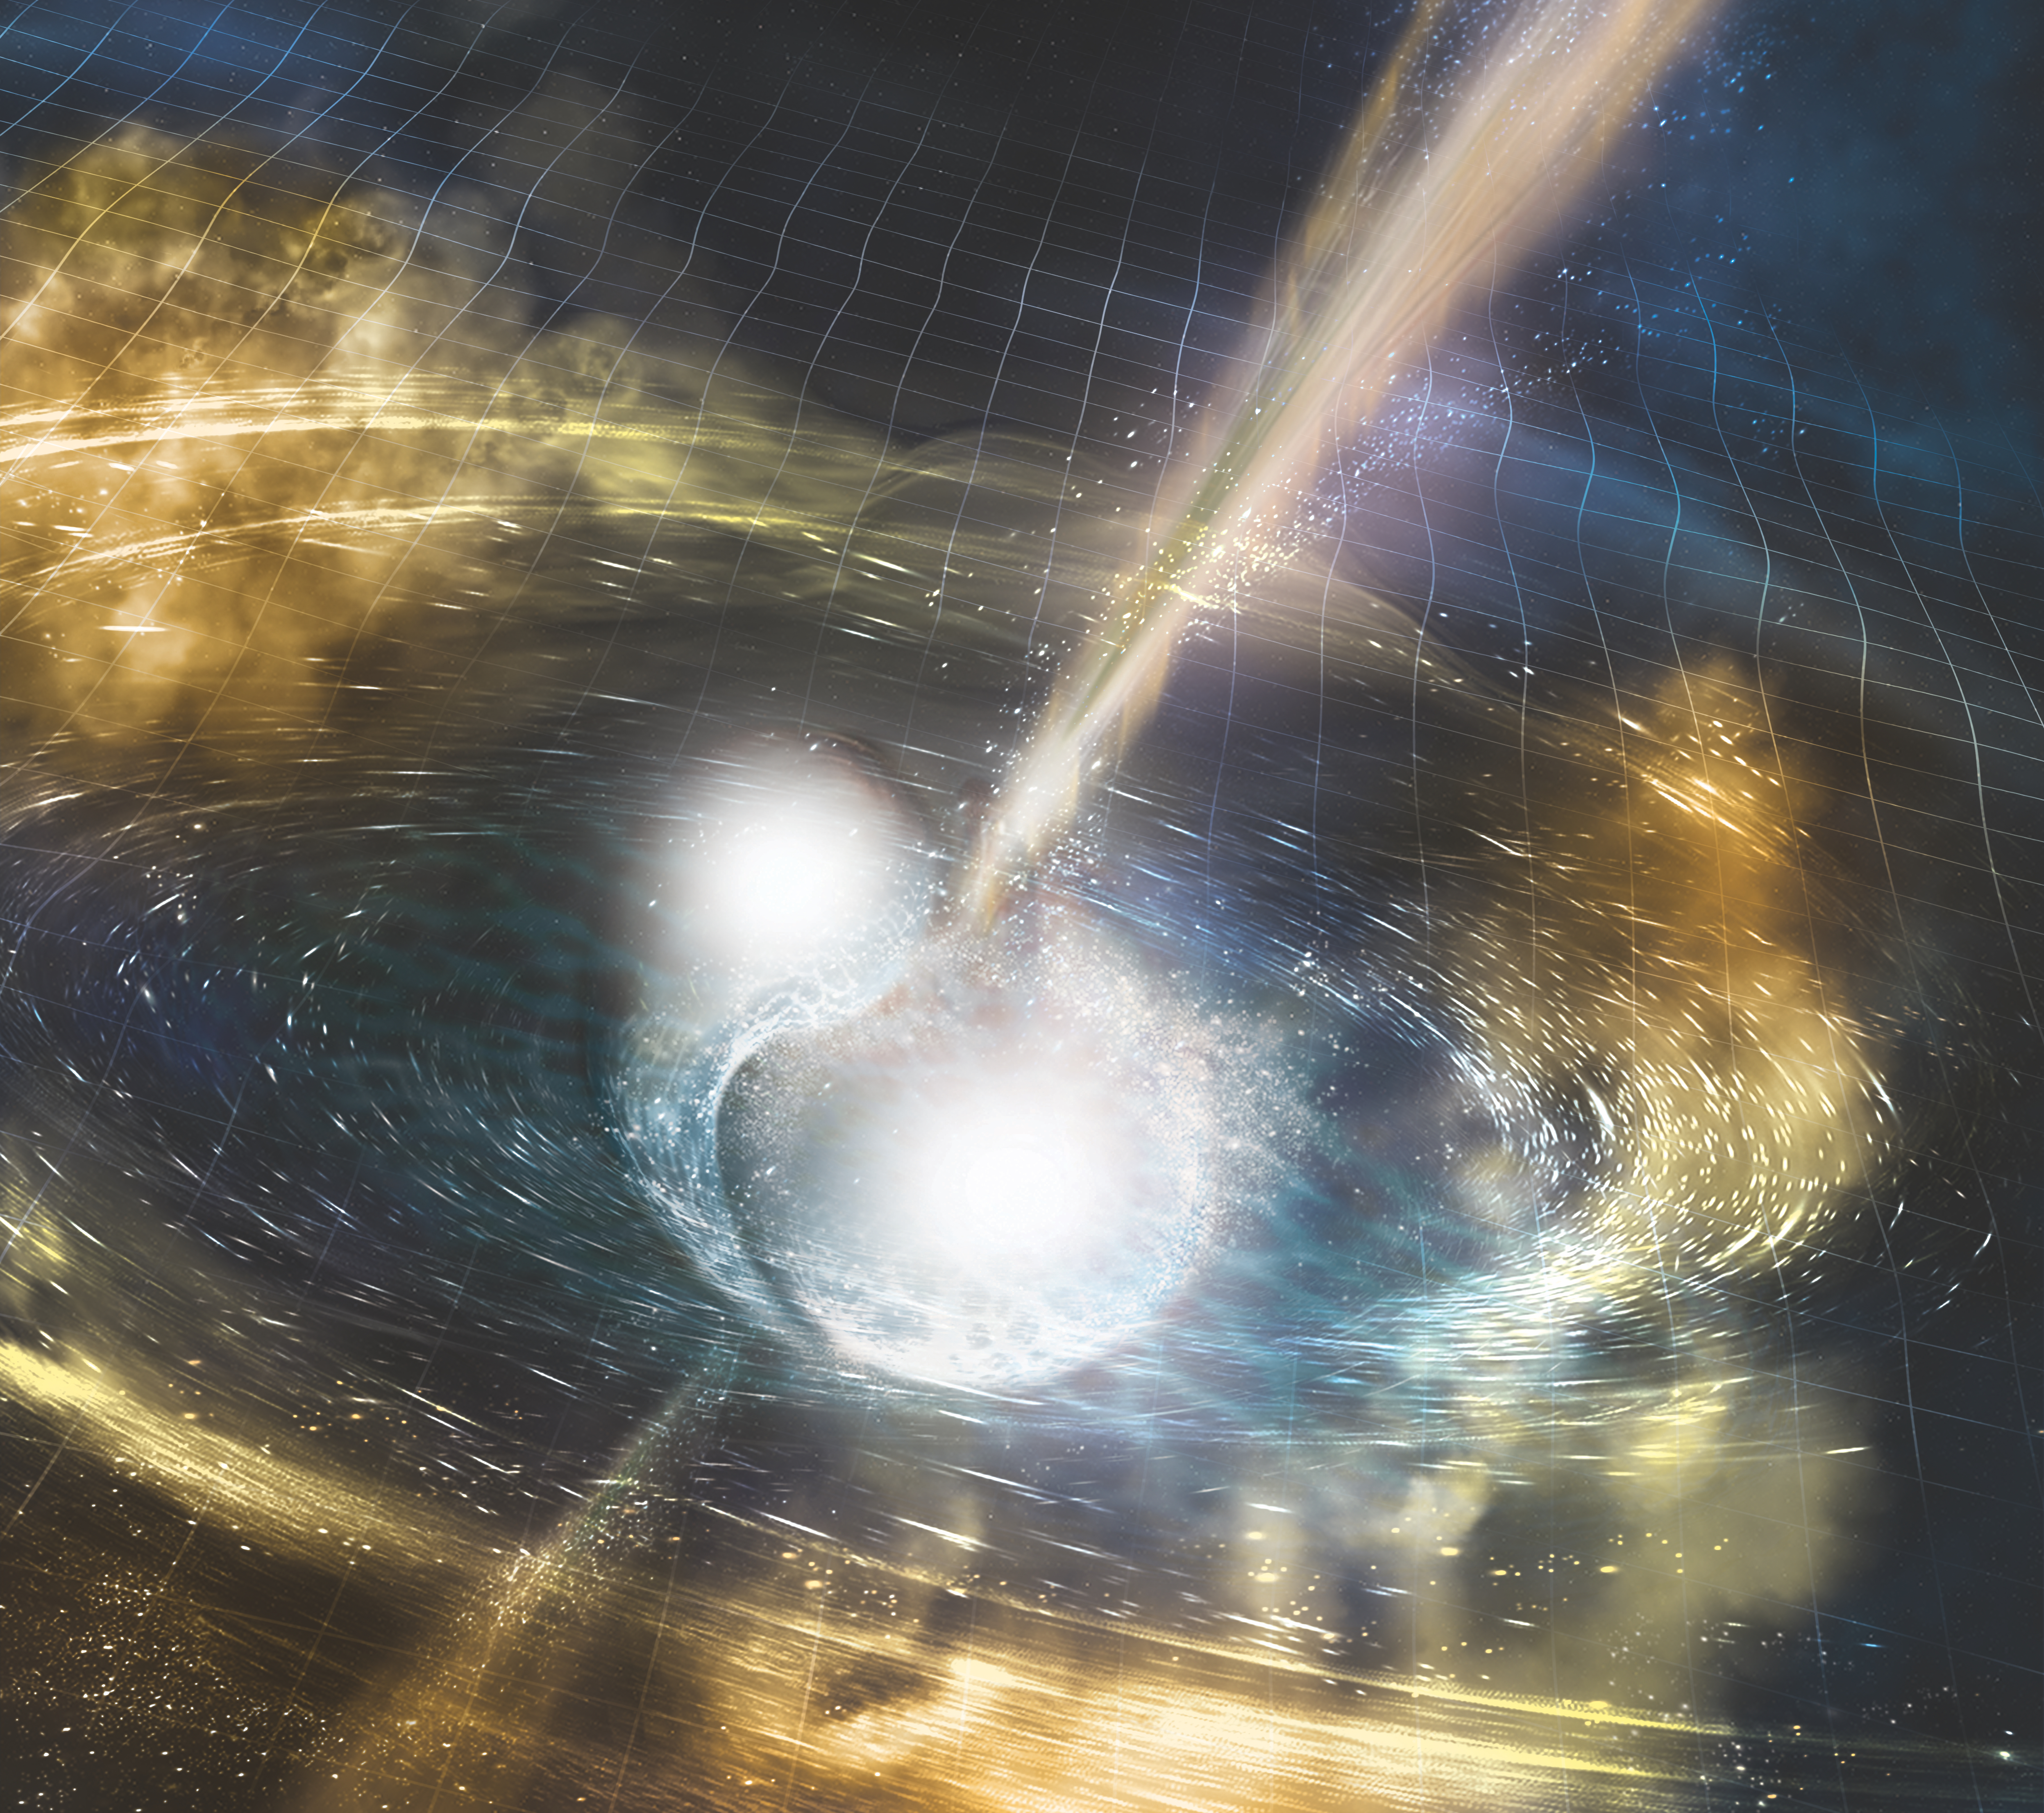

Artist’s illustration of two merging neutron stars

Artist’s illustration of two merging neutron stars. The rippling space-time grid represents gravitational waves that travel out from the collision, while the narrow beams show the bursts of gamma rays that are shot out just seconds after the gravitational waves.

Credit: NSF/LIGO/Sonoma State University/A. Simonnet